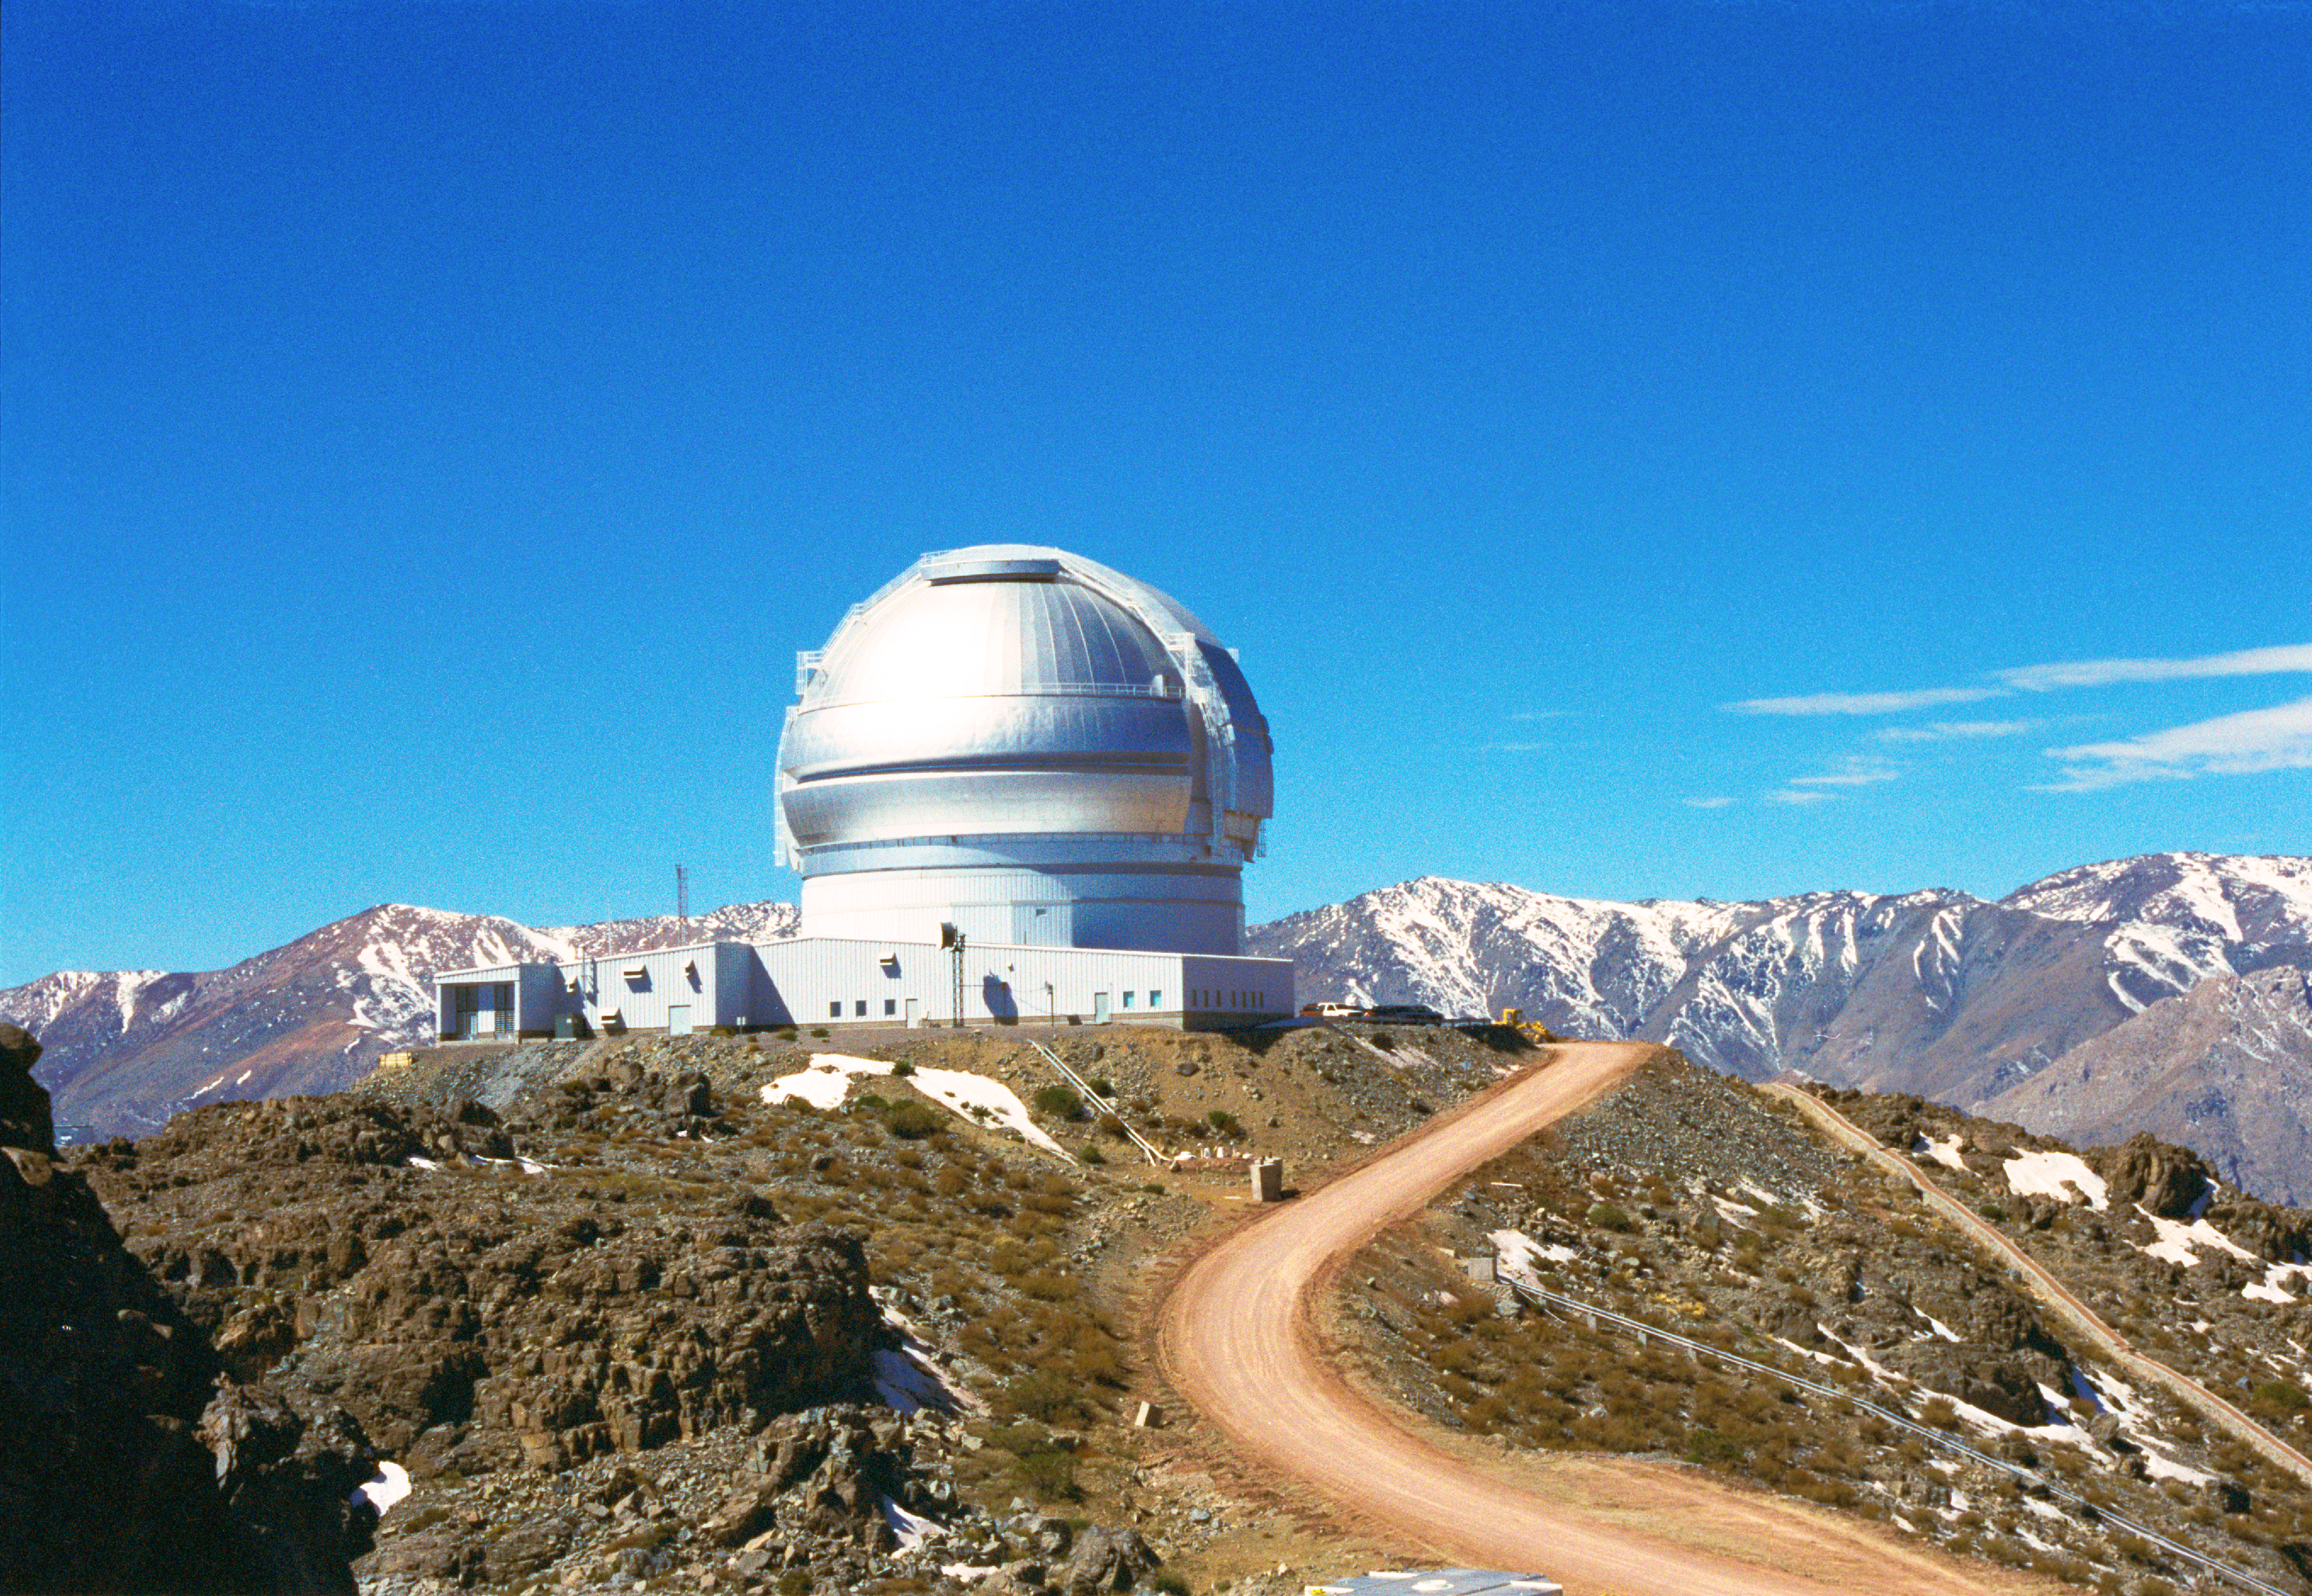

Gemini South/Chilean Andes

This view of the Gemini South Telescope shows the entire mountaintop facility on Cerro Pachón in Chile. The telescope is located at an elevation of 8895 or 2737 meters and snow can be seen on the mountain as well as on the distant peaks.

Credit: International Gemini Observatory